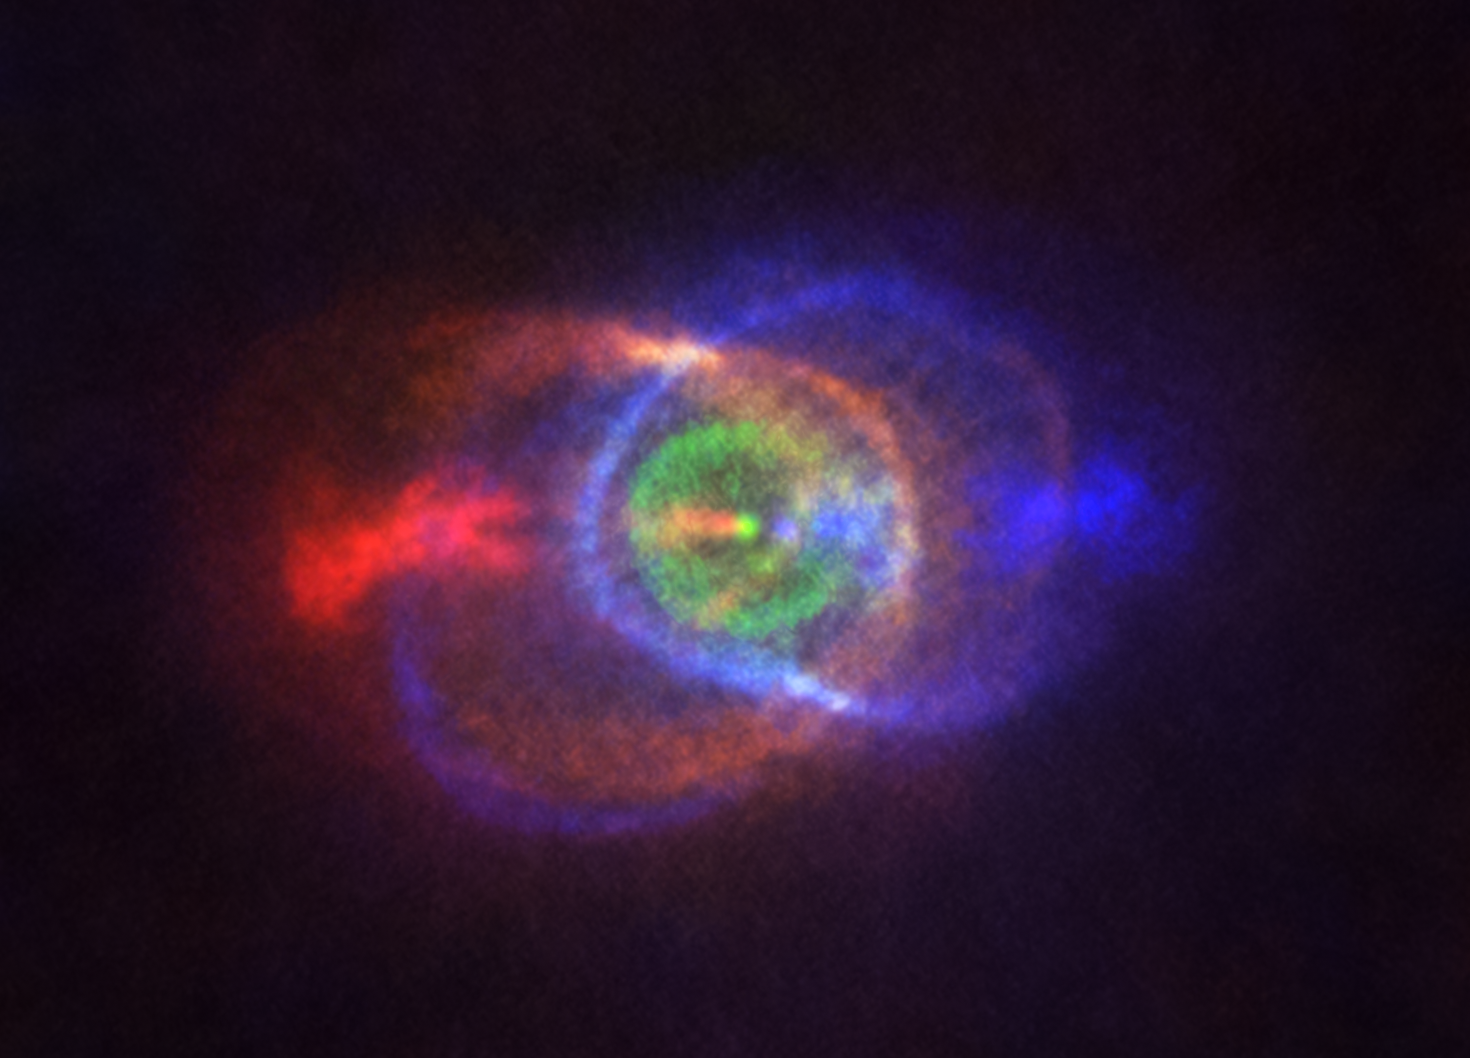

ALMA image of HD101584

This new ALMA image shows the outcome of a stellar fight: a complex and stunning gas environment surrounding the binary HD101584. The colours represent speed, going from blue — gas moving the fastest towards us — to red — gas moving the fastest away from us. Jets, almost along the line of sight, propel the material in blue and red. The stars in the binary are located at the single bright dot at the centre of the ring-like structure shown in green, which is moving with the same velocity as the system as a whole along the line of sight. Astronomers believe this ring has its origin in the material ejected as the lower mass star in the binary spiralled towards its red-giant partner.

Credit: ALMA (ESO/NAOJ/NRAO), Olofsson et al. Acknowledgement: Robert Cumming